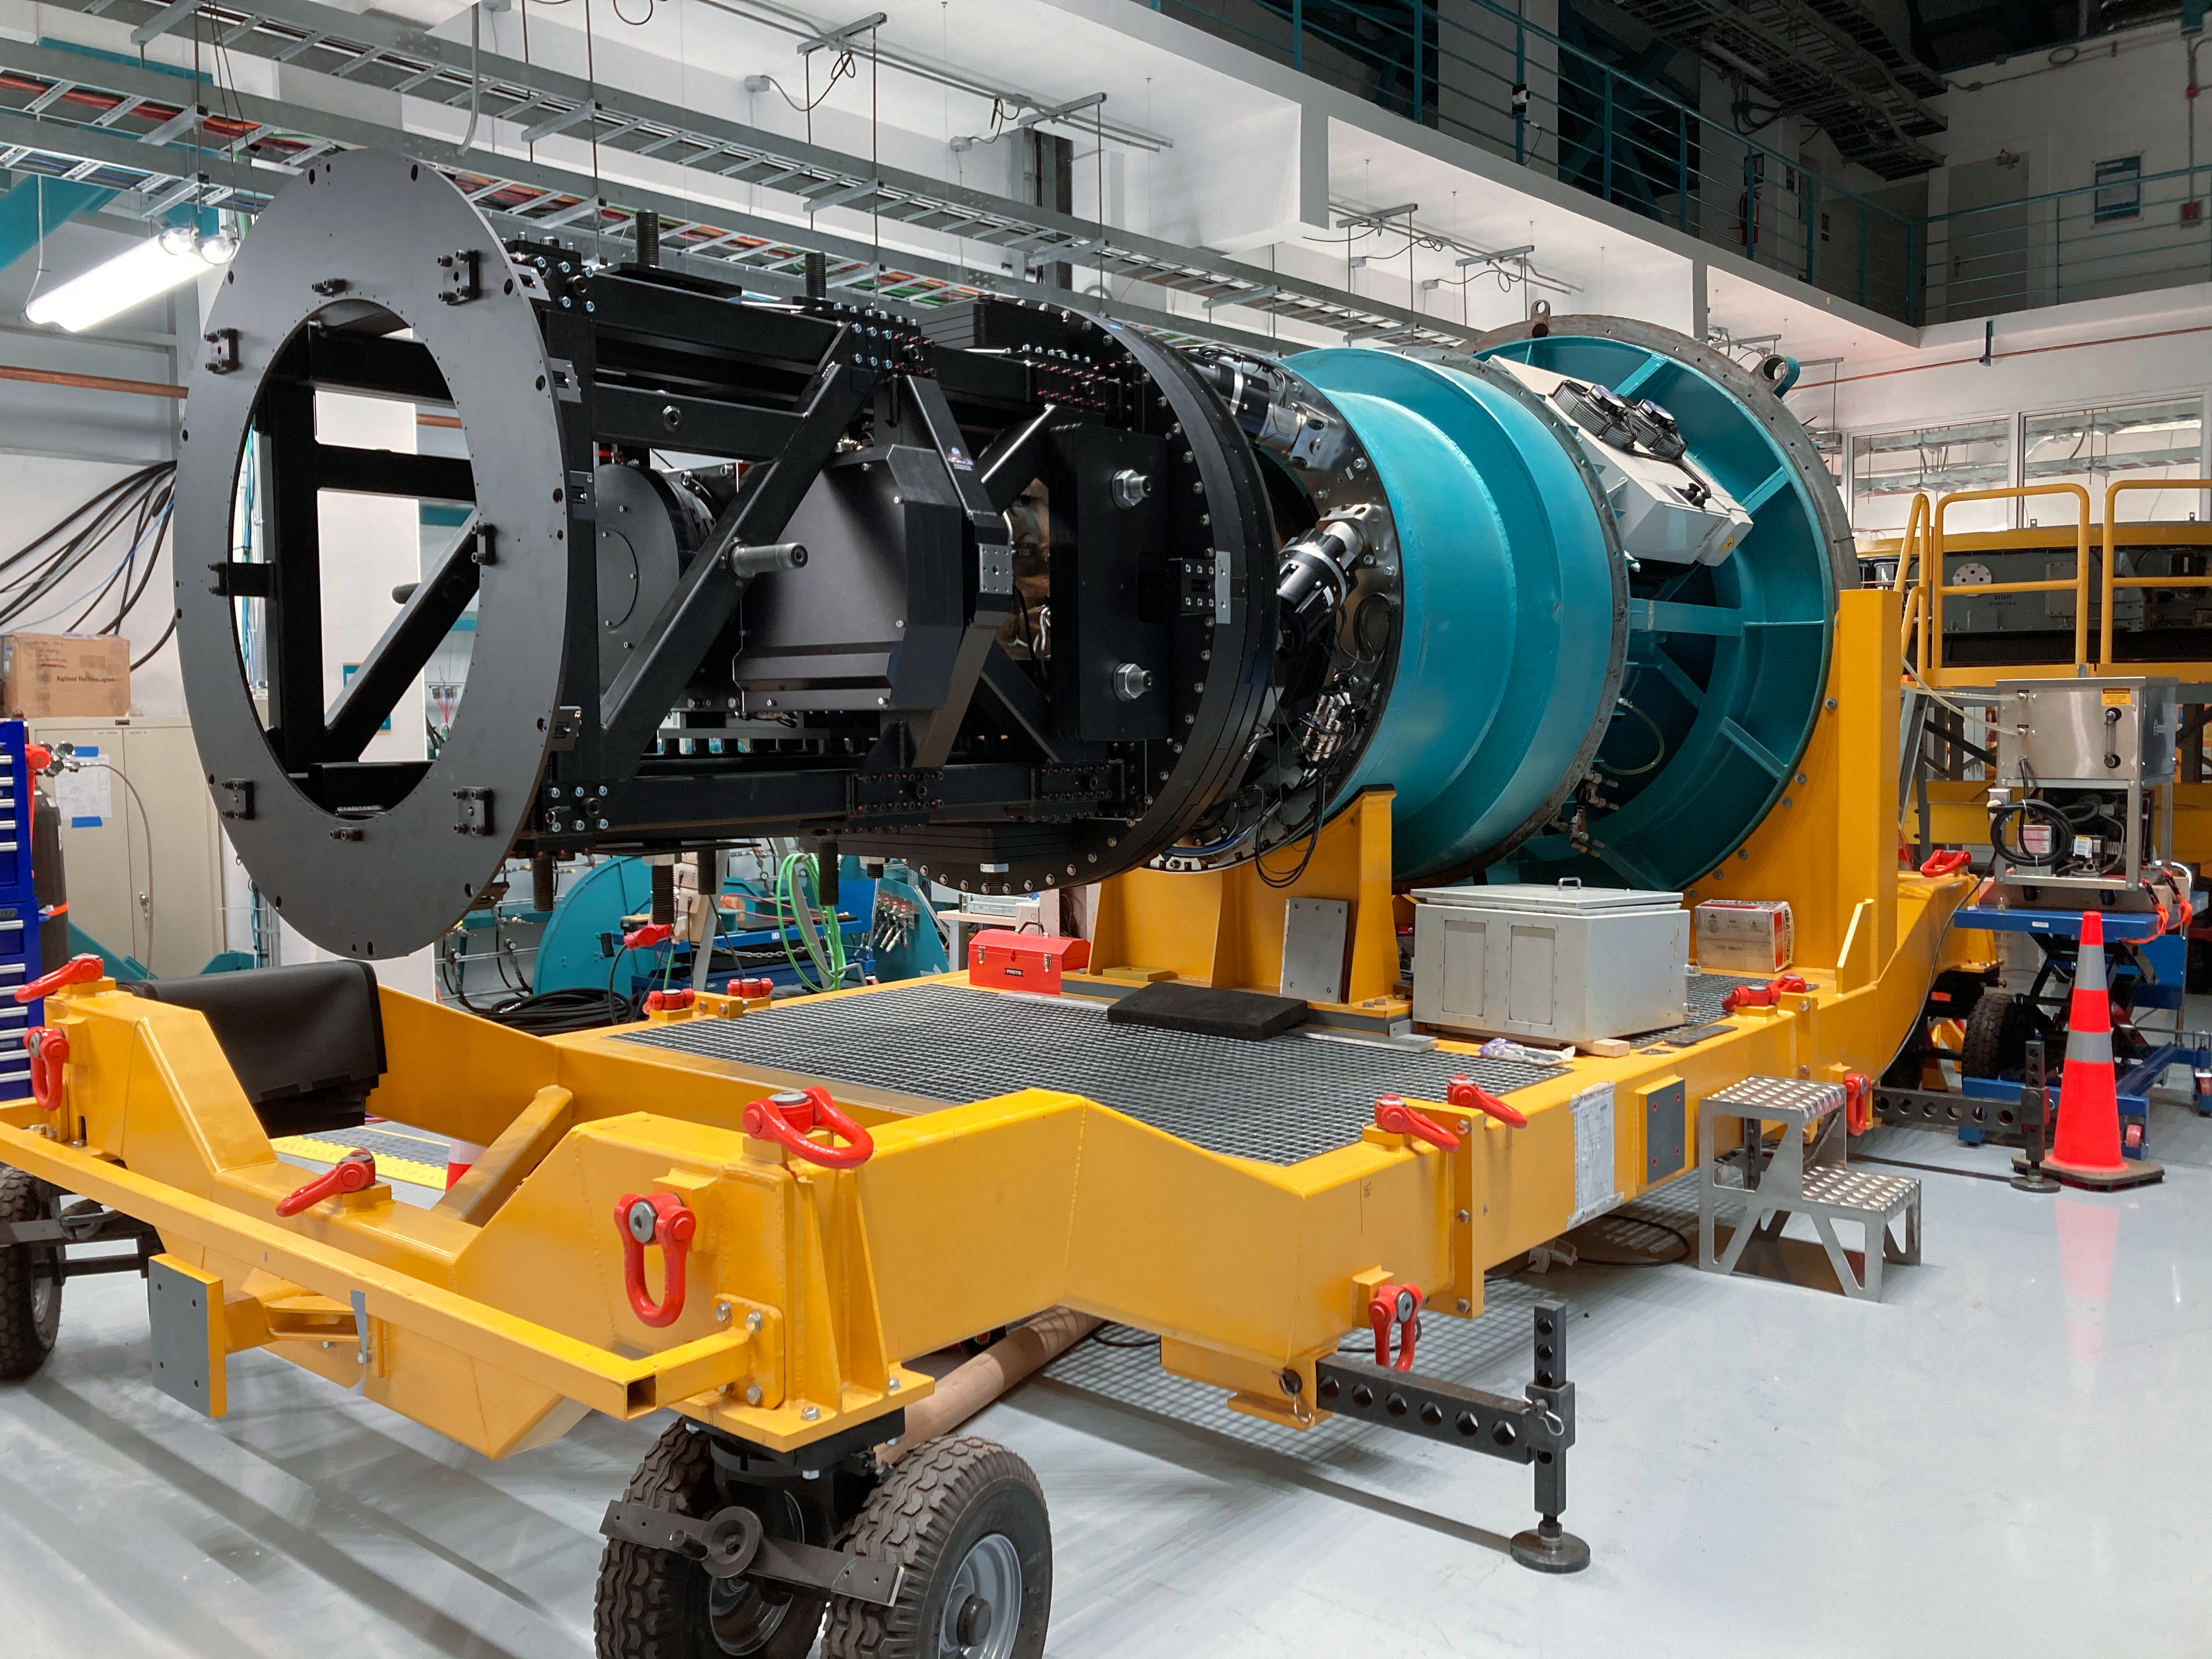

Mounting ComCam

In the integration hall on the third level of the summit facility building on Cerro Pachón, the LSST Commissioning Camera (ComCam) was successfully mounted to the Telescope Mount Assembly (TMA) integration structure on August 11th, 2021. This marks a significant milestone for the Construction Project, combining Rubin hardware and several vendor-supplied subsystems (camera rotator, camera hexapod, and camera cable wrap). The team performed their tasks flawlessly, and the process went very smoothly. The entire assembly is scheduled to be mounted onto the TMA around the beginning of next year.

Credit: Rubin Observatory/NOIRLab/AURA/NSF